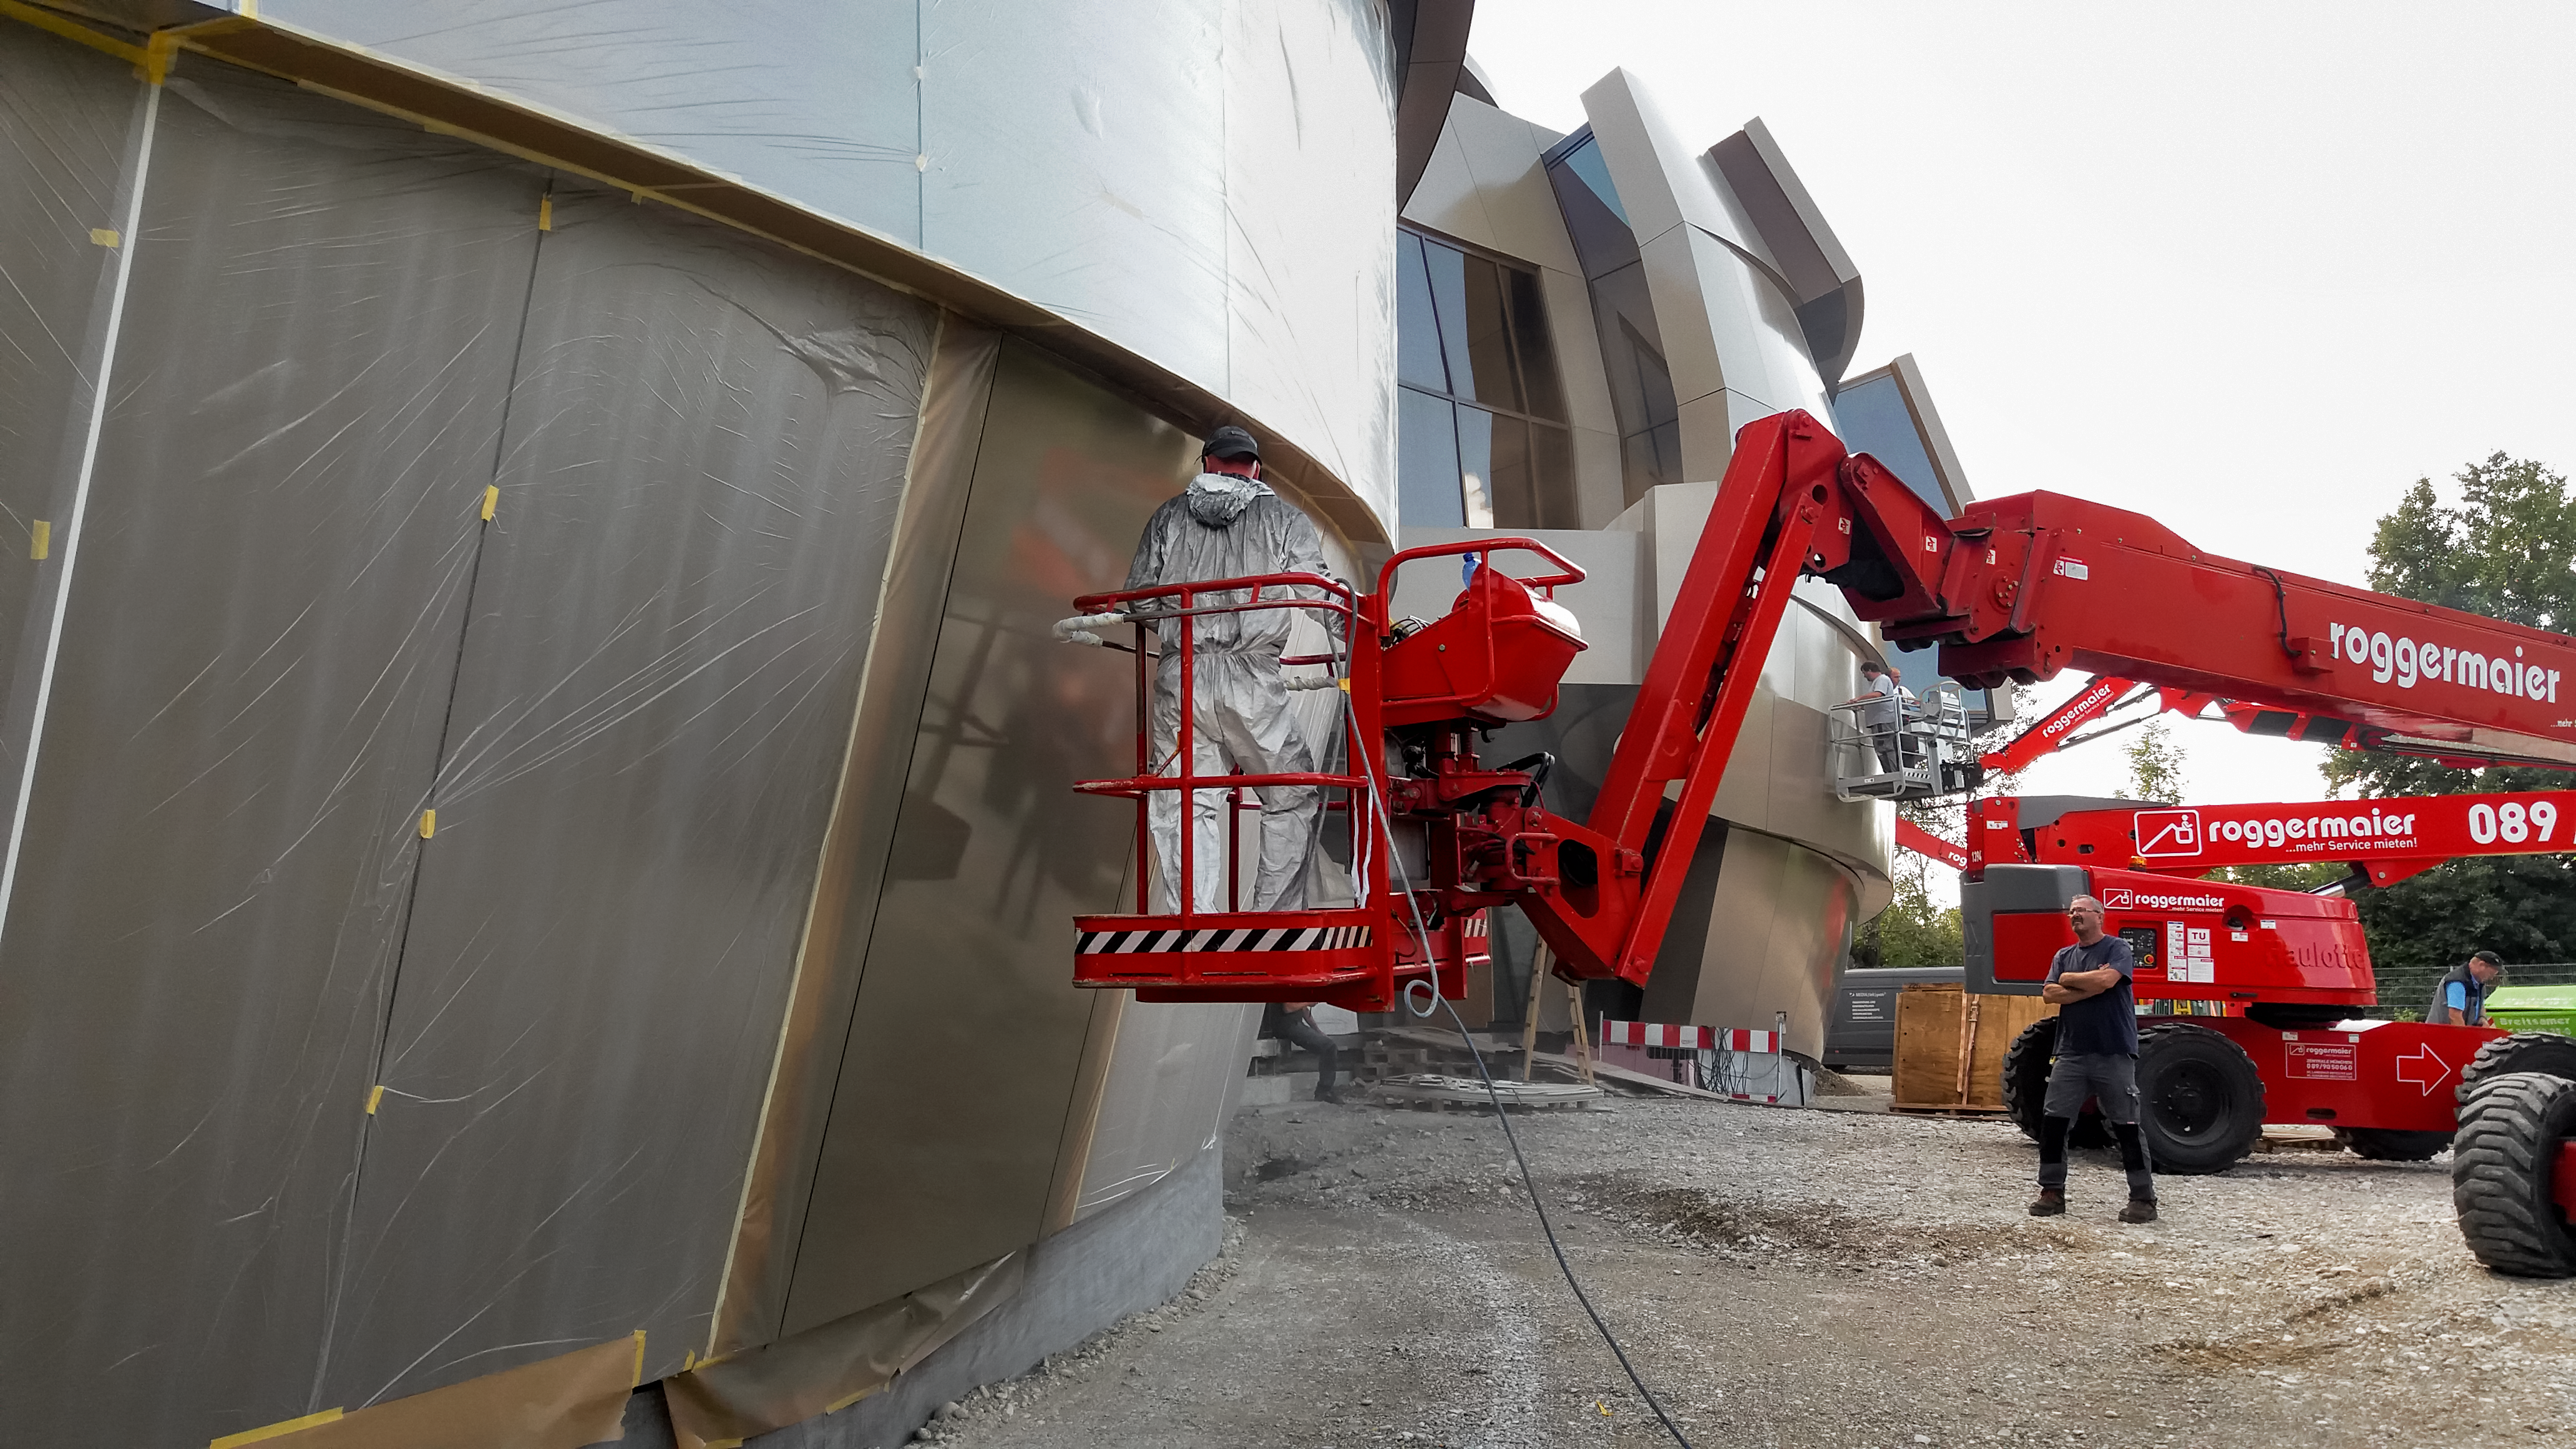

Panelling the Supernova

Photo taken during the construction of the ESO Supernova Planetarium & Visitor Centre.

Credit: ESO